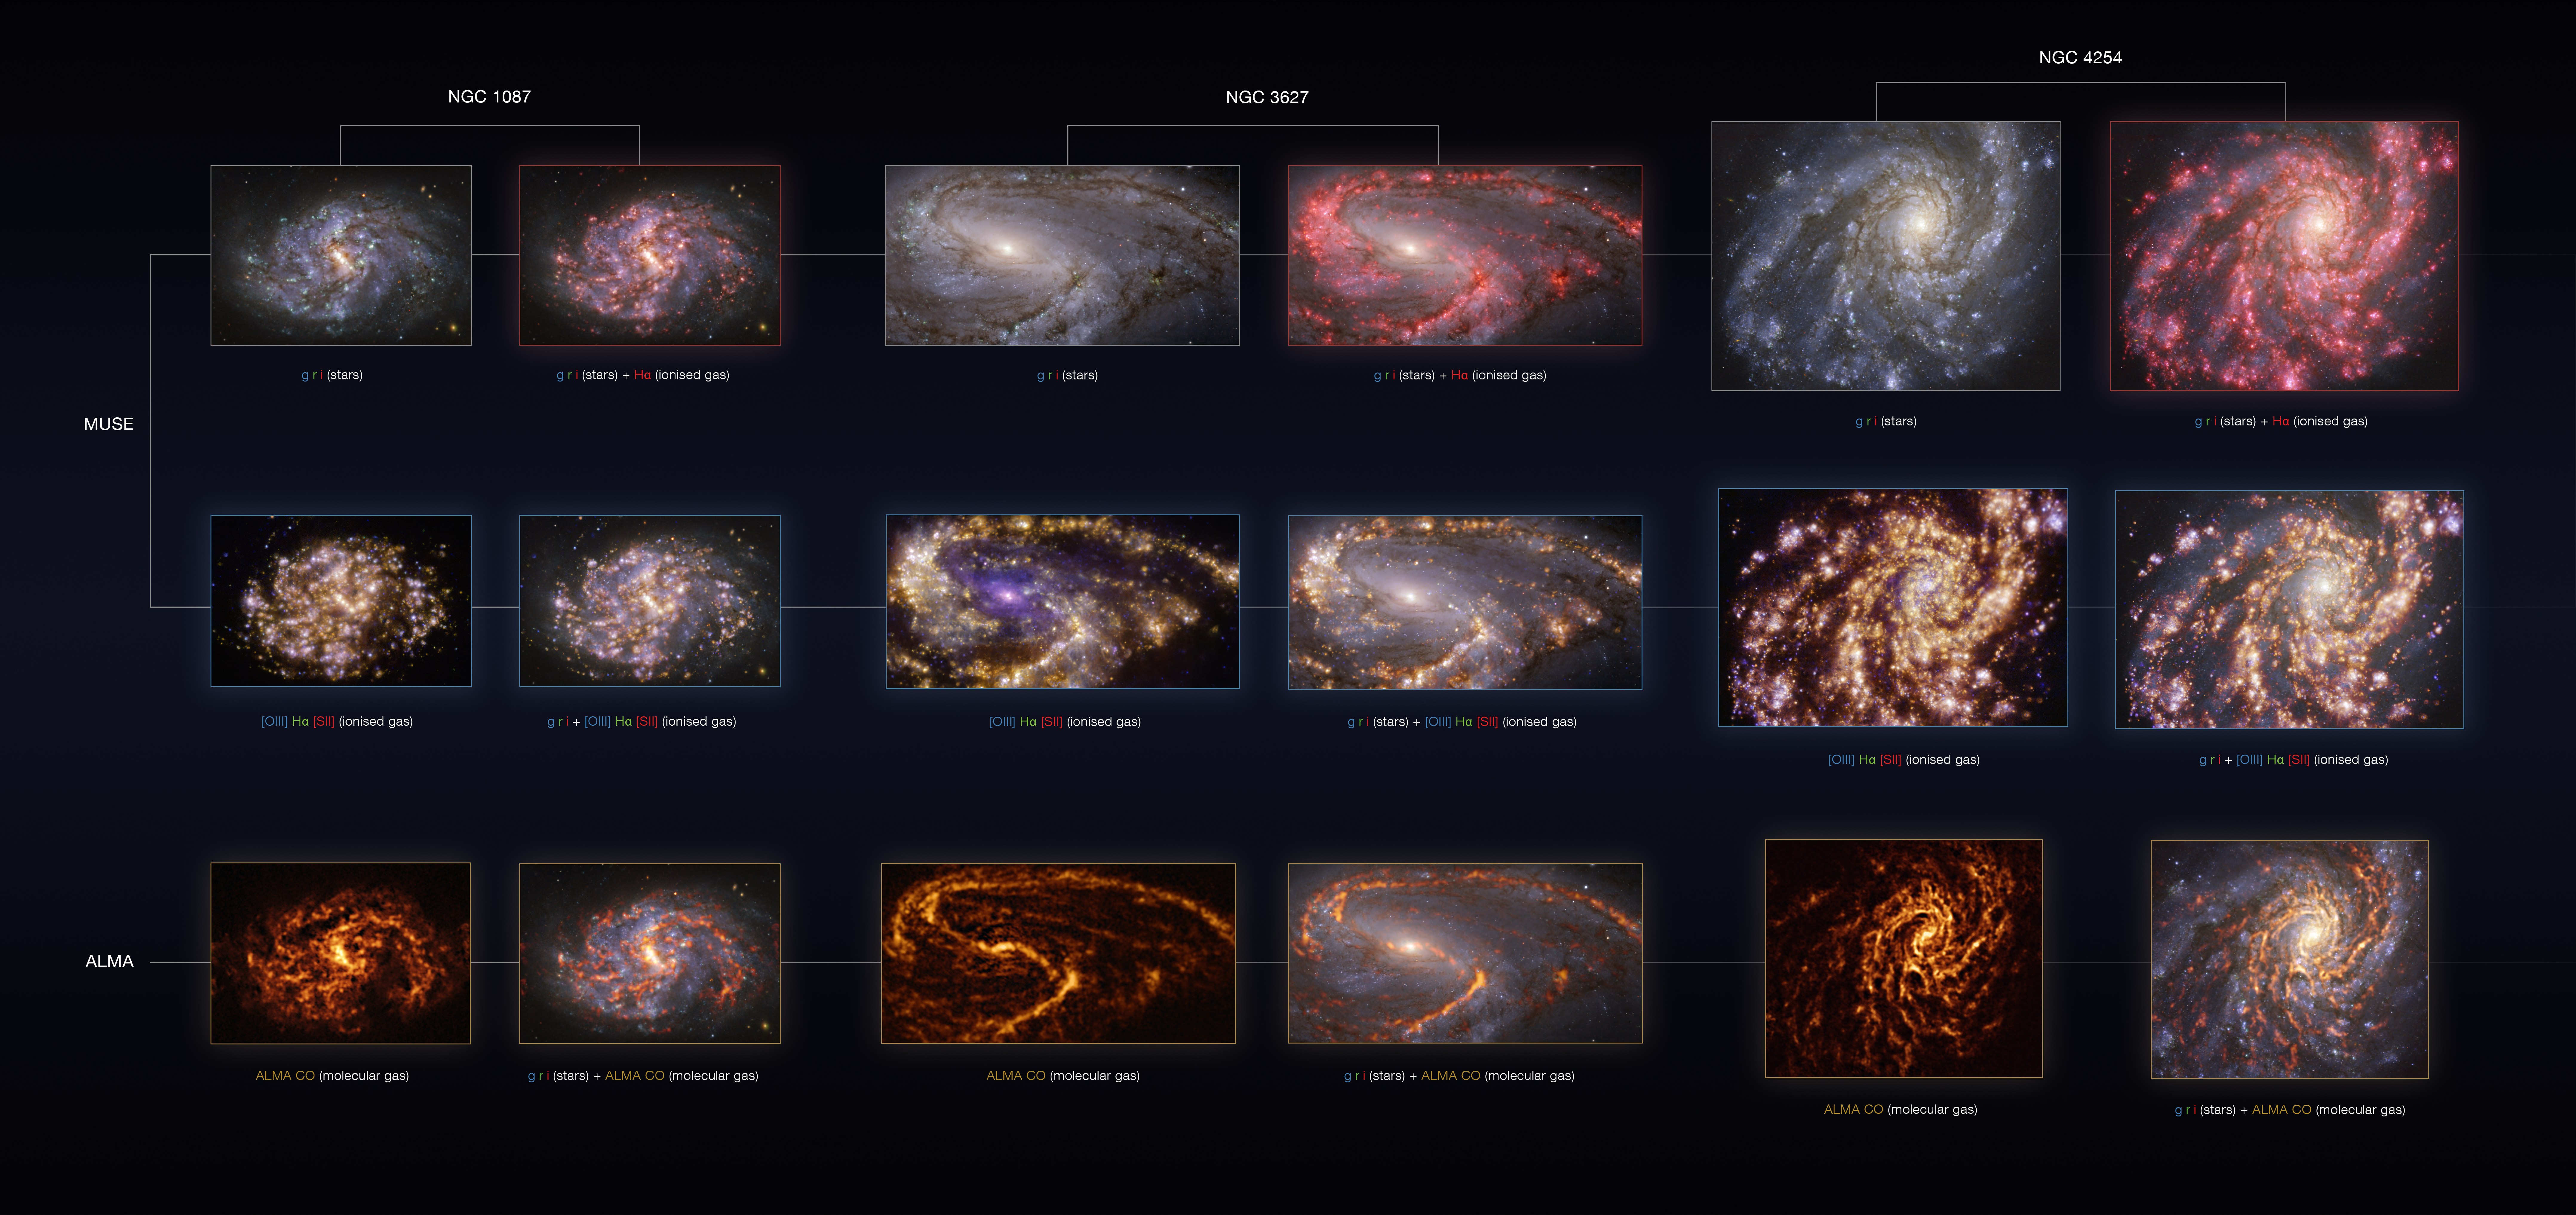

NGC 1087, NGC 3627 and NGC 4254 as seen with the VLT and ALMA at several wavelengths of light

These images of the nearby galaxies NGC 1087 (first and second column), and NGC 3627 (third and fourth) and NGC 4254 (fifth and sixth) were taken with the Multi-Unit Spectroscopic Explorer (MUSE) on ESO’s Very Large Telescope (VLT) and with the Atacama Large Millimeter/submillimeter Array (ALMA), in which ESO is a partner.

NGC 1087 and NGC 3627 are spiral galaxies located approximately 80 and 31 million light-years from Earth in the constellation of Cetus and Leo, respectively, while NGC 4254 is a grand-design spiral galaxy 45 million light-years away in the constellation Coma Berenices.

The images are overlays of observations conducted at different wavelengths of light to map stellar populations and gas: green, red and infrared (g, r, i) emission, which is used to reveal the distribution of young stars; radiation from warm gas clouds of hydrogen (Hα), doubly ionised oxygen — [OIII] — and singly ionised sulphur — [SII] —, elements that signal the presence of newly born stars; radio waves emitted by carbon monoxide (CO) in cold clouds of molecular gas, which provide the raw material from which stars form.

The images were taken as part of the Physics at High Angular resolution in Nearby GalaxieS (PHANGS) project, which is making high-resolution observations of nearby galaxies with telescopes operating across the electromagnetic spectrum. By overlaying the images at different wavelengths, astronomers can better understand what triggers, boosts or holds back the birth of new stars.

Credit: ESO/ALMA (ESO/NAOJ/NRAO)/PHANGS